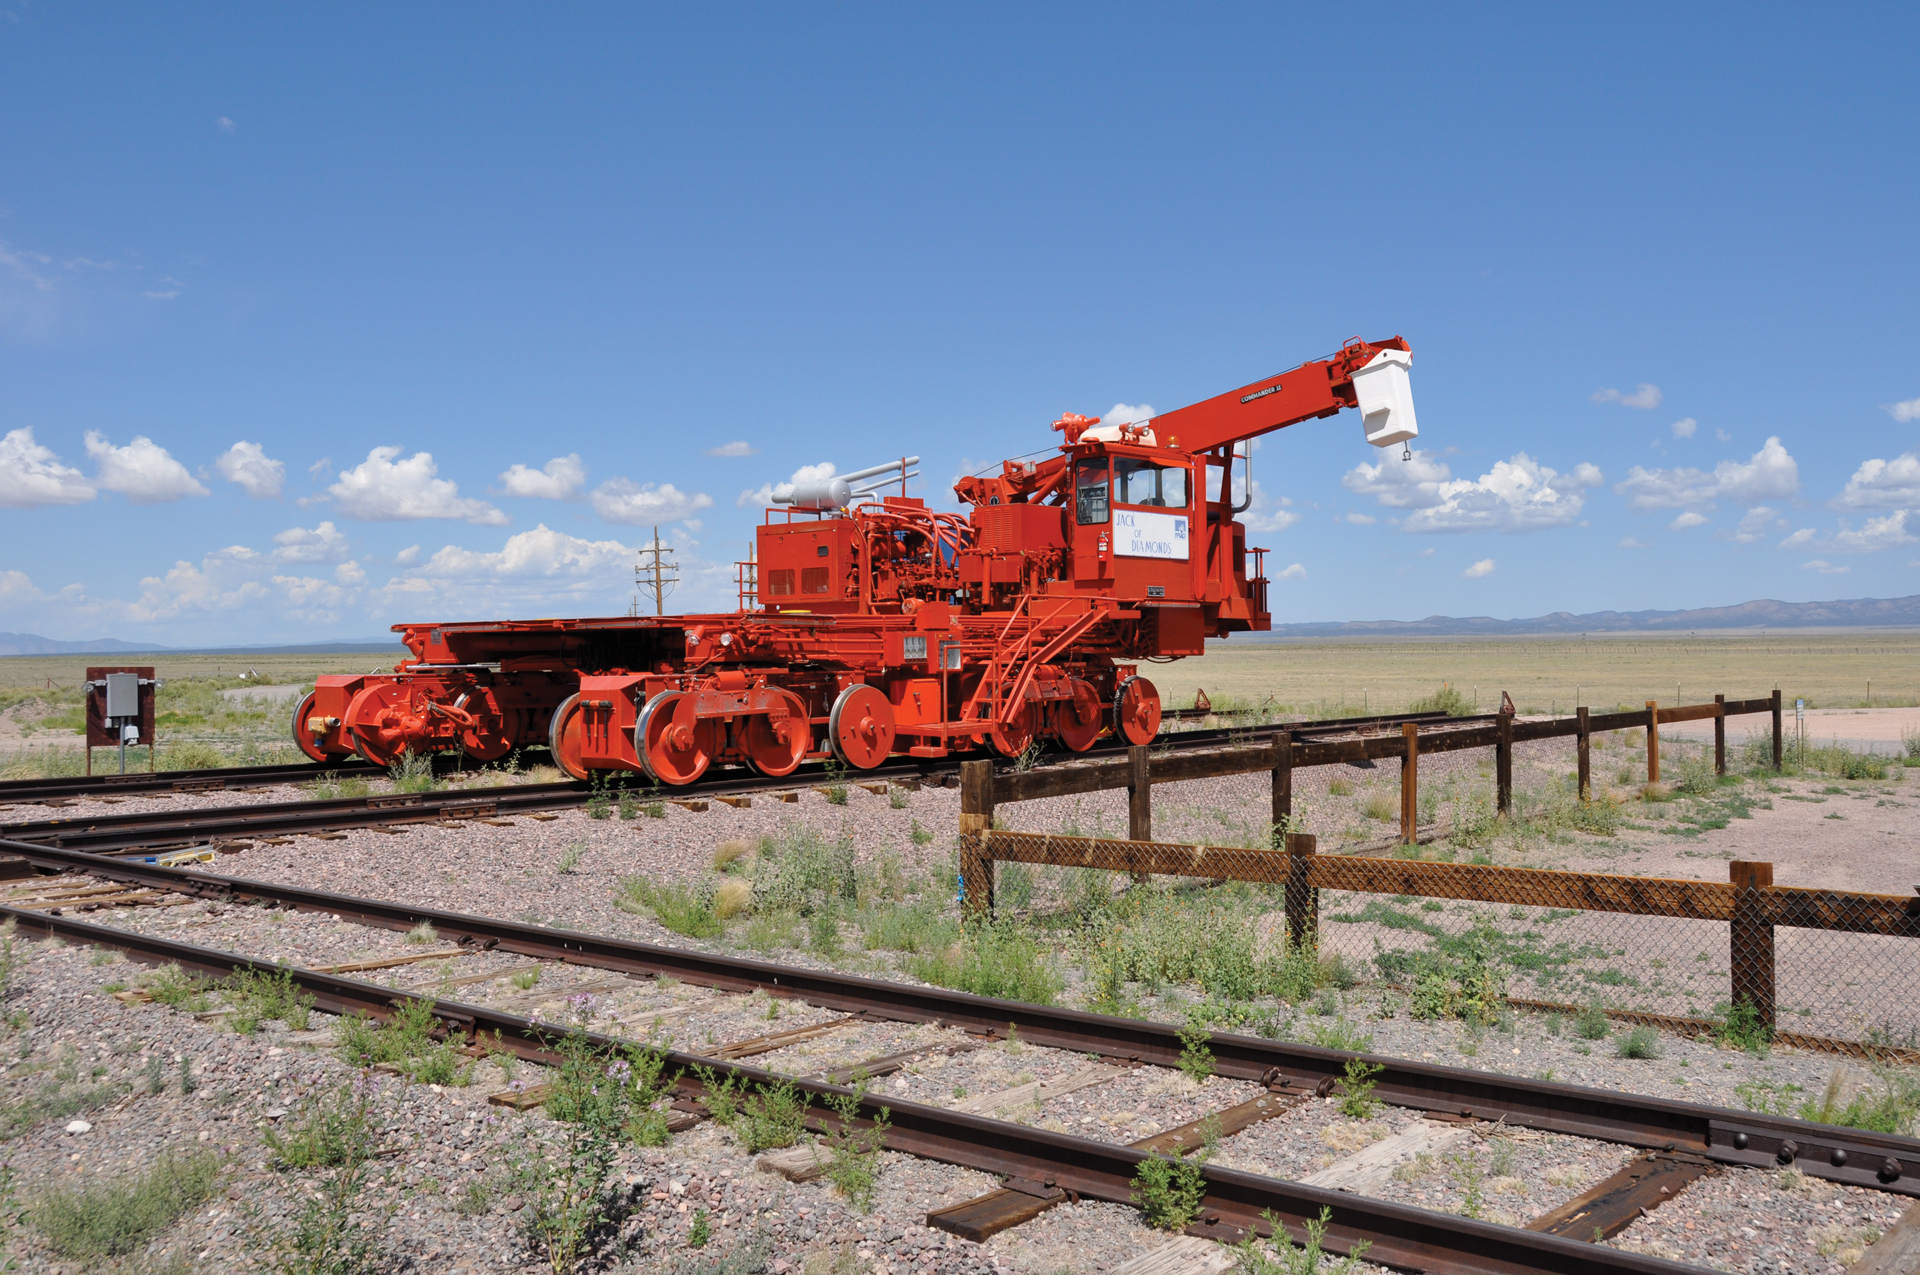

A VLA Transporter stopped on the tracks

There are only two Antenna Transporters at the Very Large Array that are used to move antennas into new configurations. Here we can see the massive red machine stretched across the tracks.

Credit: B. Saxton, NRAO/AUI/NSF